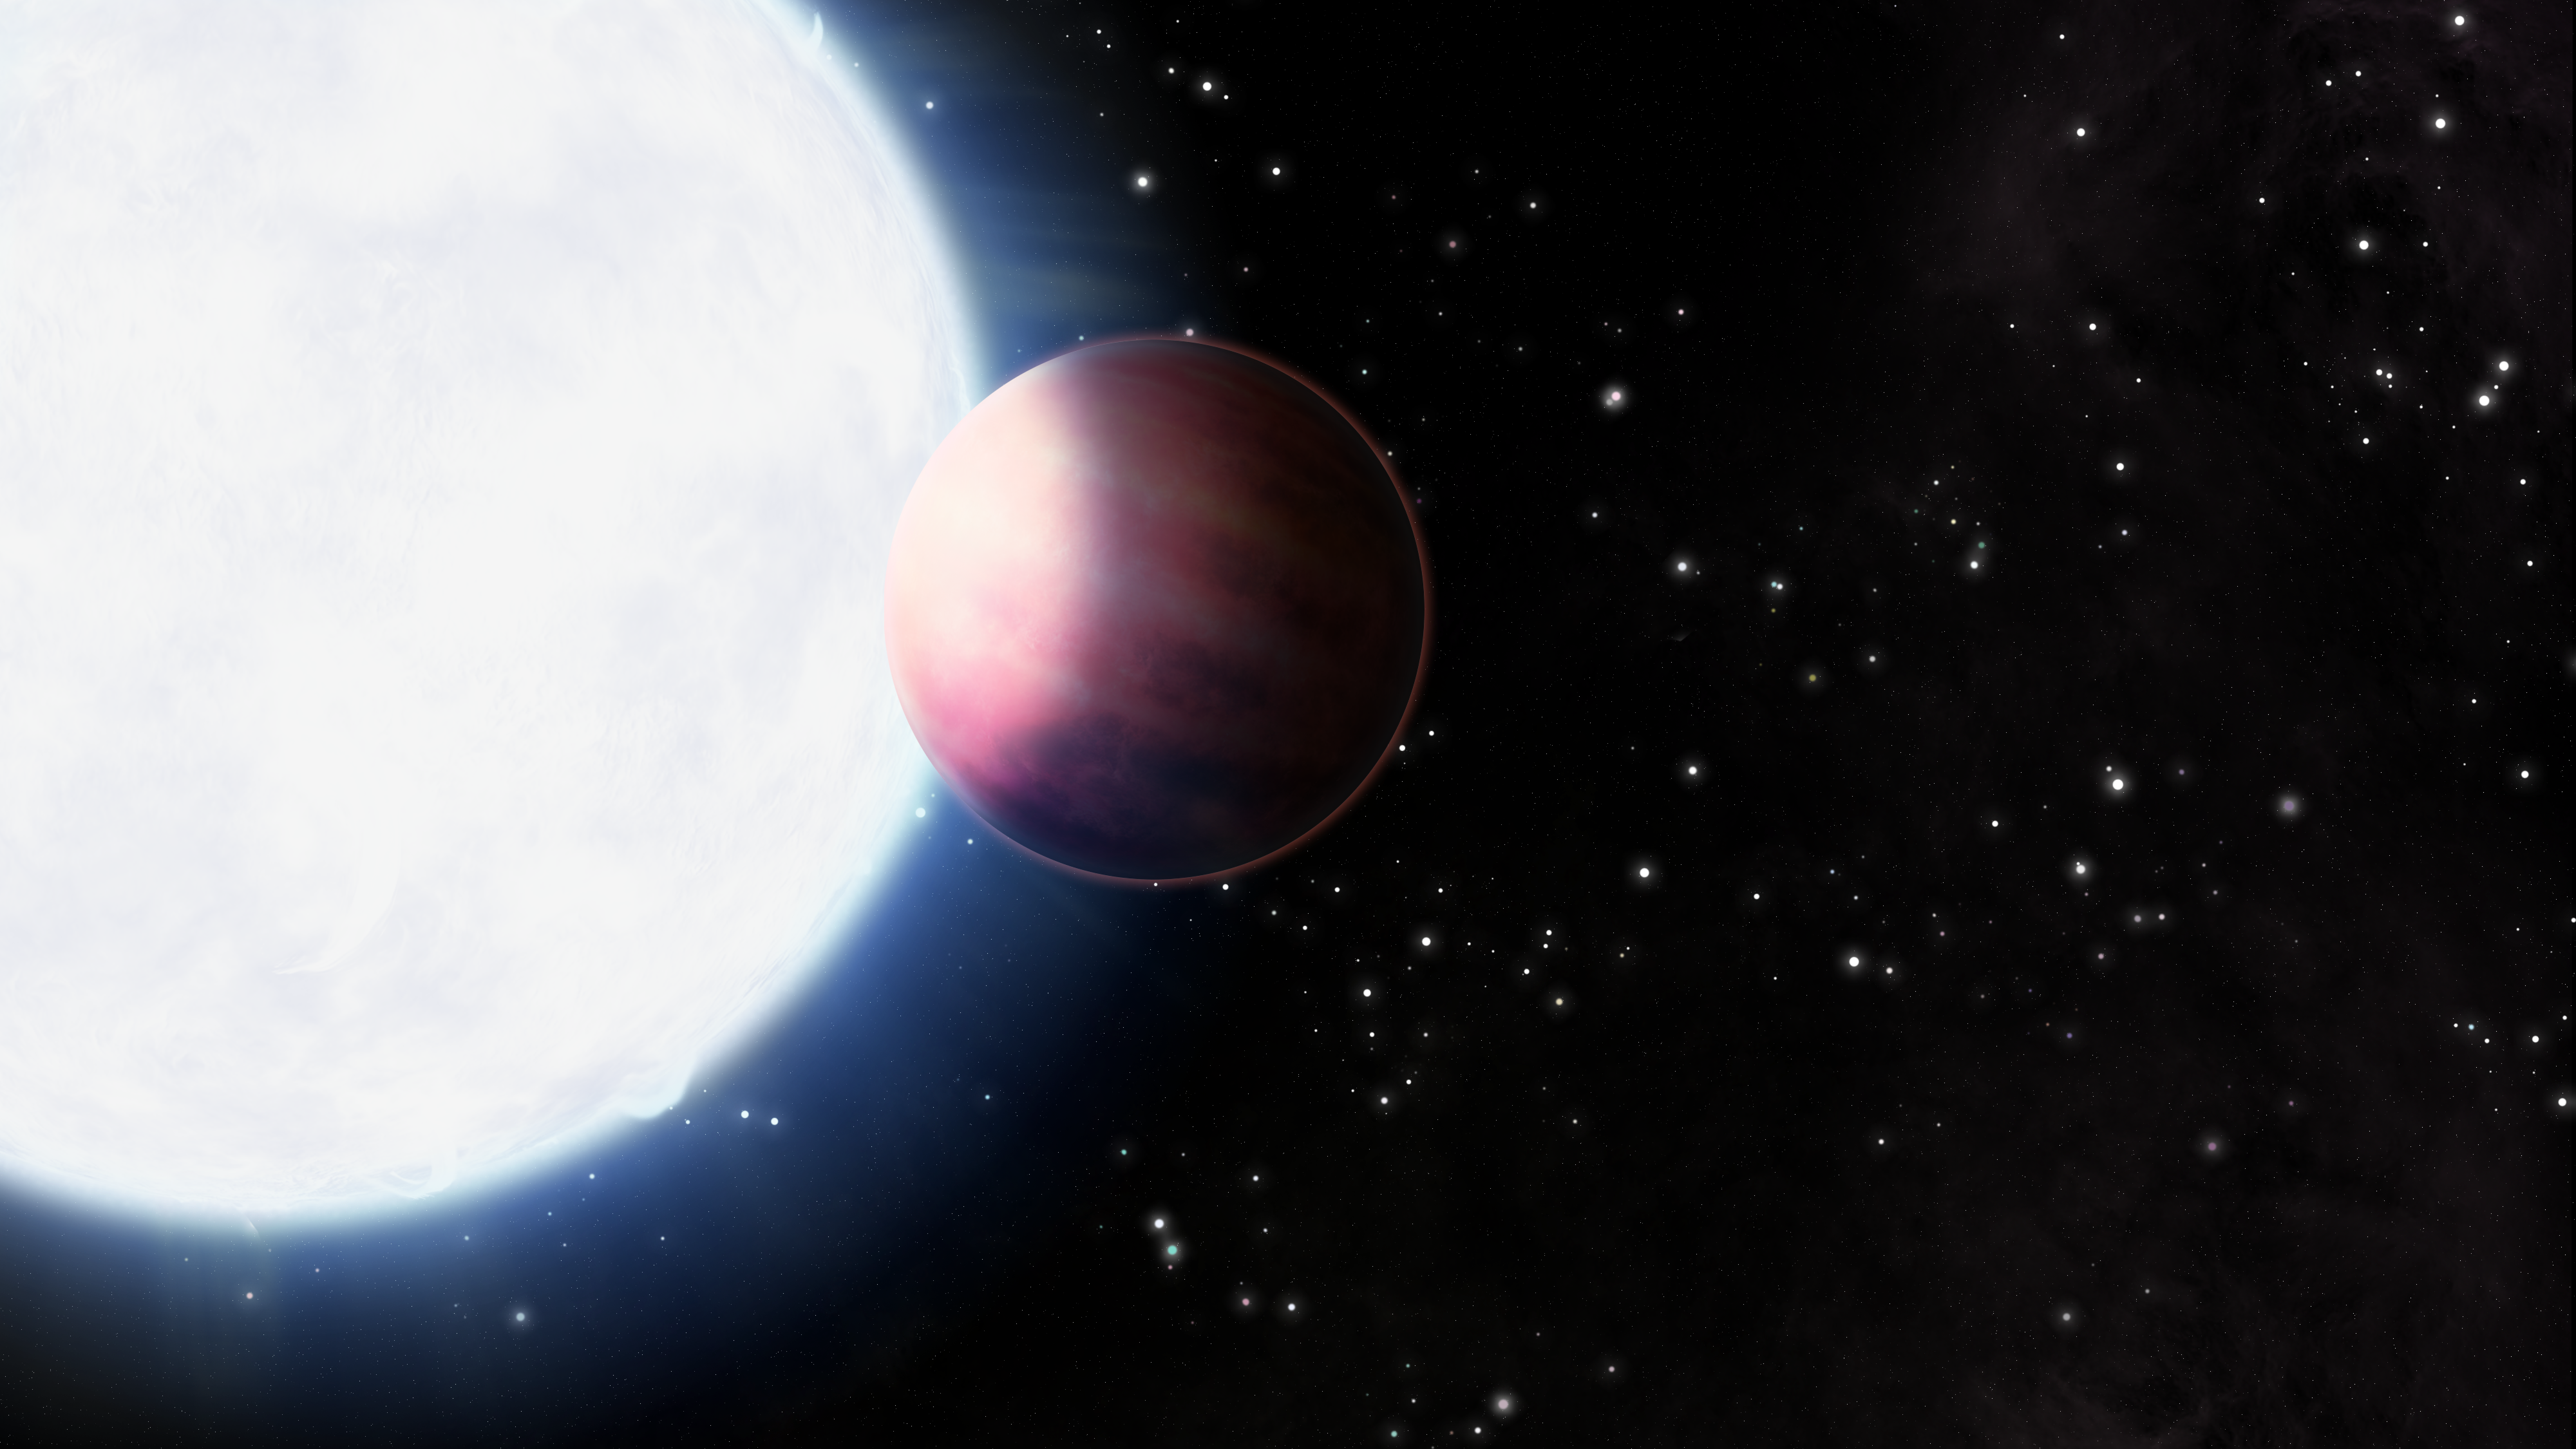

HAT-P-70 b

An illustration of the orbit of ultra hot Jupiter HAT-P-70 b.

Credit: International Gemini Observatory/NOIRLab/NSF/AURA/J. Pollard